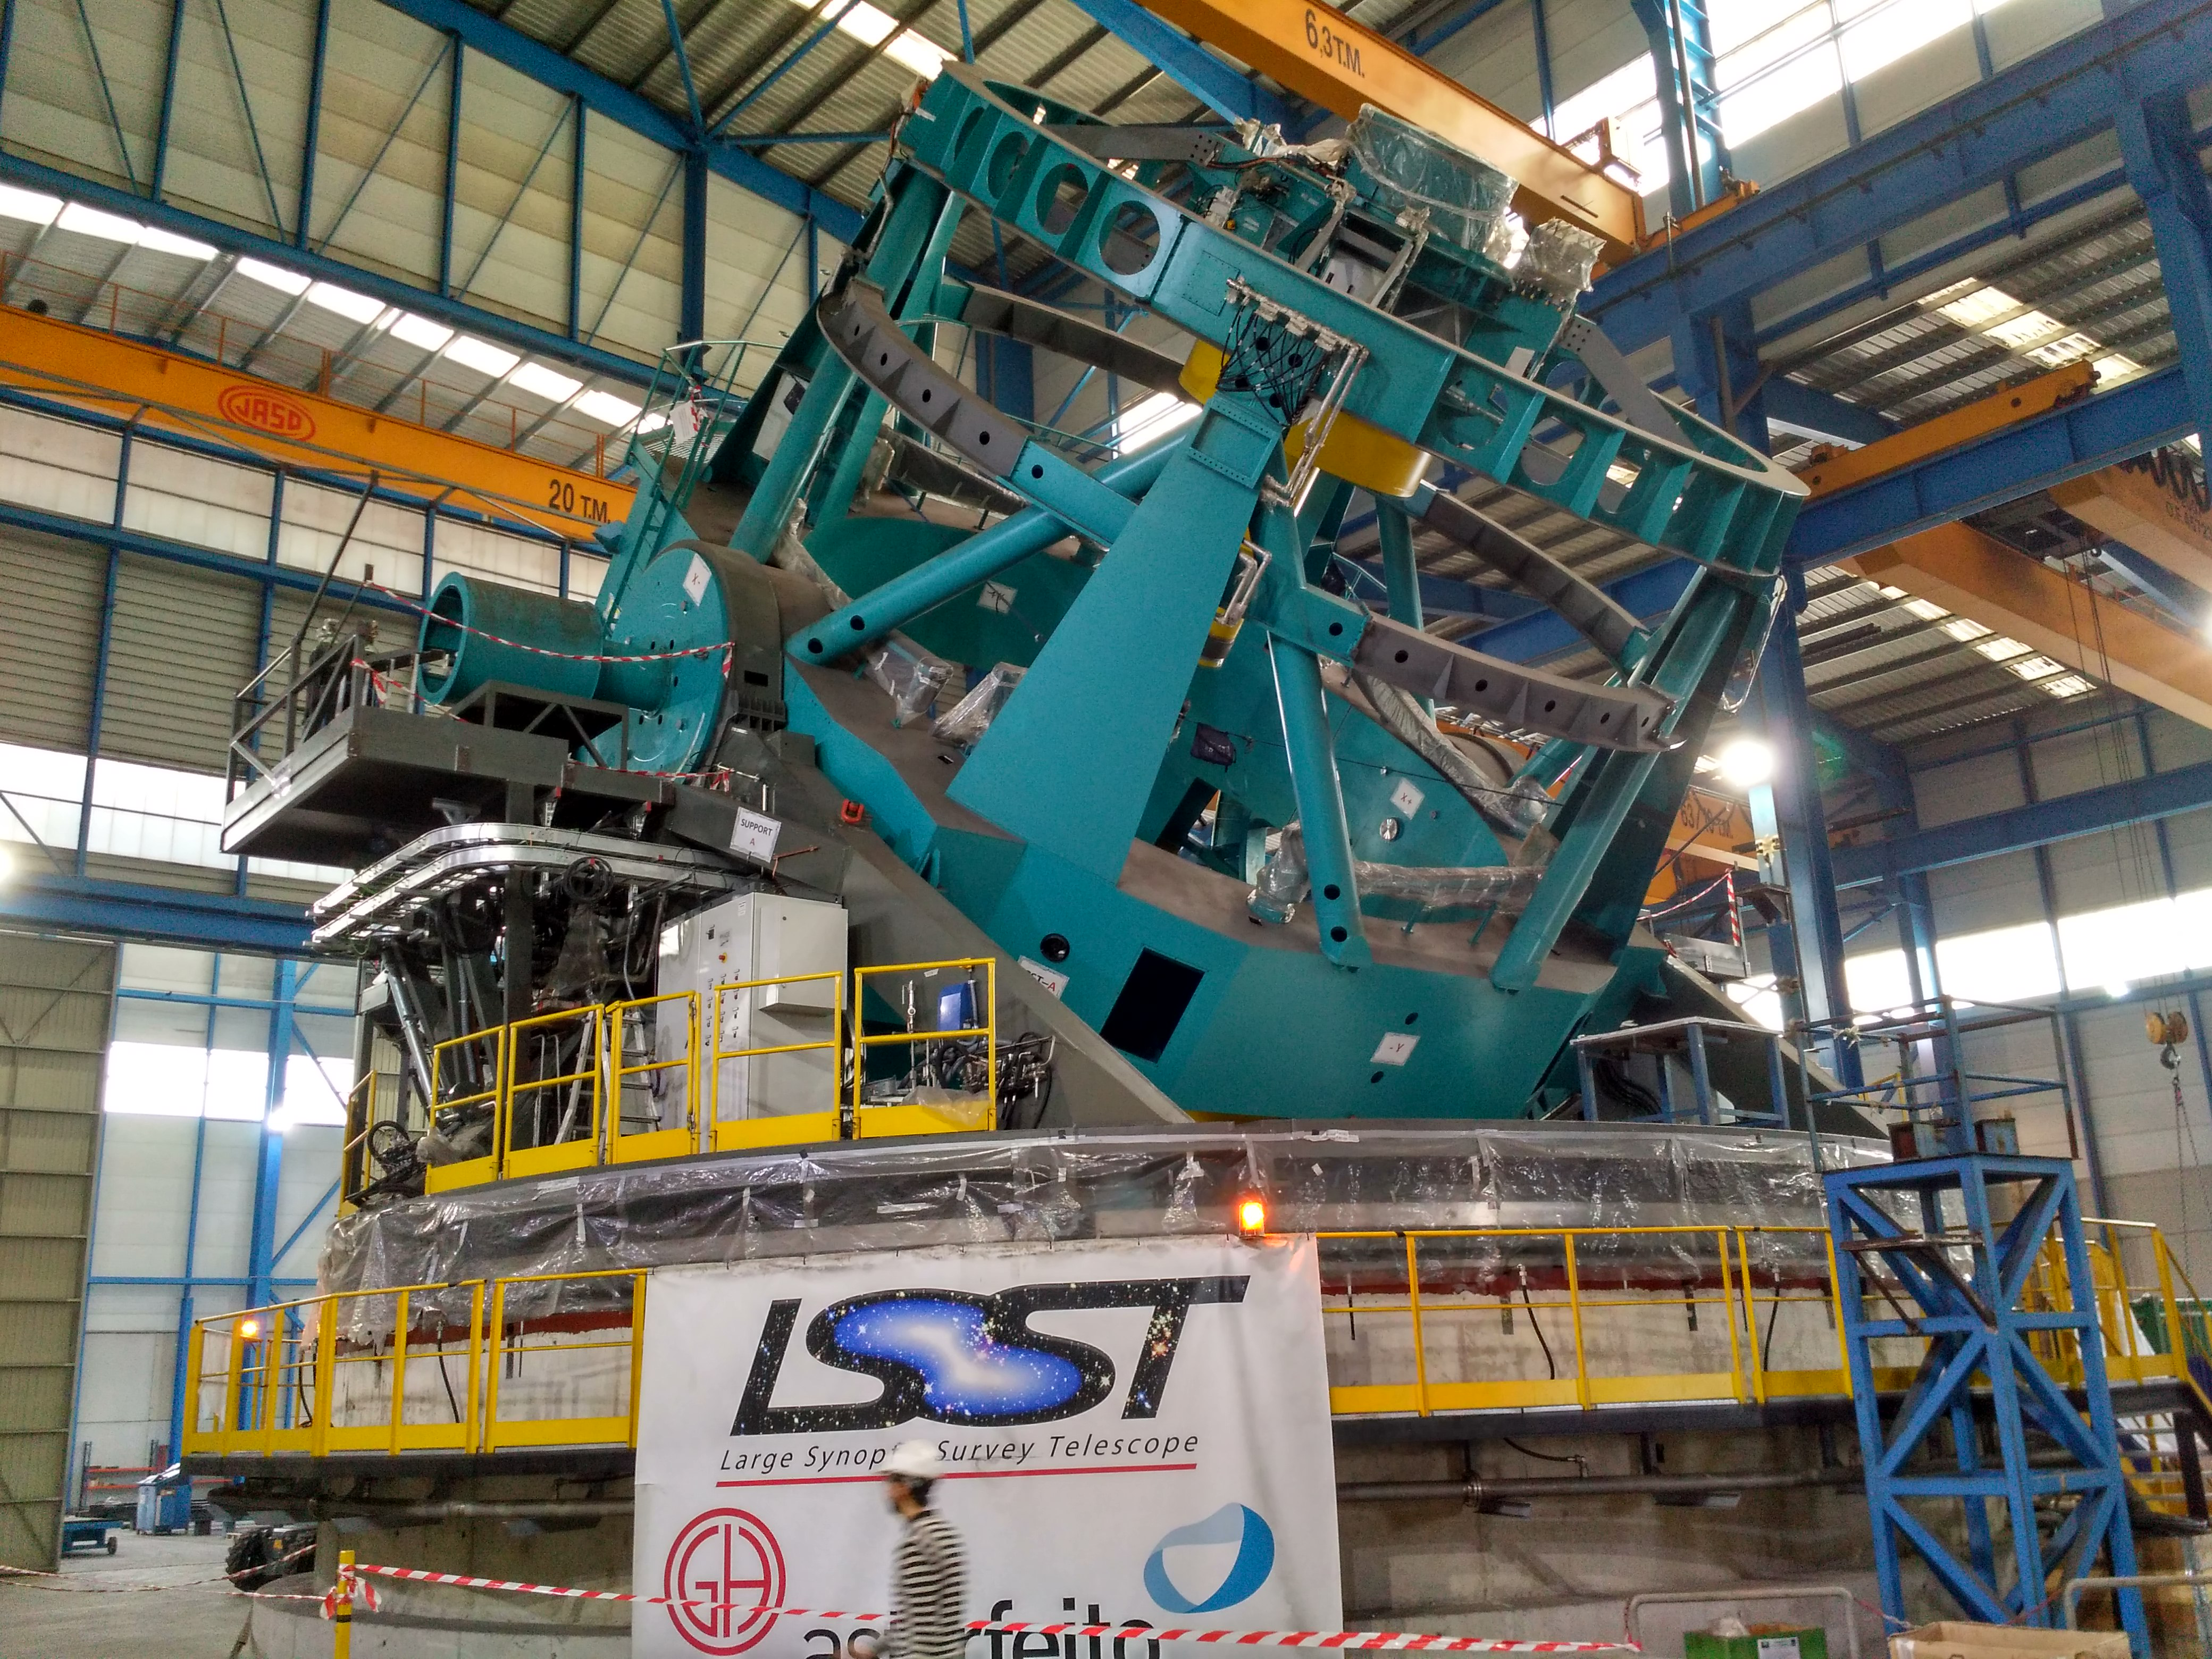

Balancing the elevation structure

Balancing operations for the elevation structure of the Telescope Mount Assembly (TMA) recently took place at subcontractor Asturfeito in Spain. The structure is being moved by two manual winches, now that balancing is complete, preparation for the TMA to move under computer control can begin.

Credit: Rubin Observatory/NSF/AURA